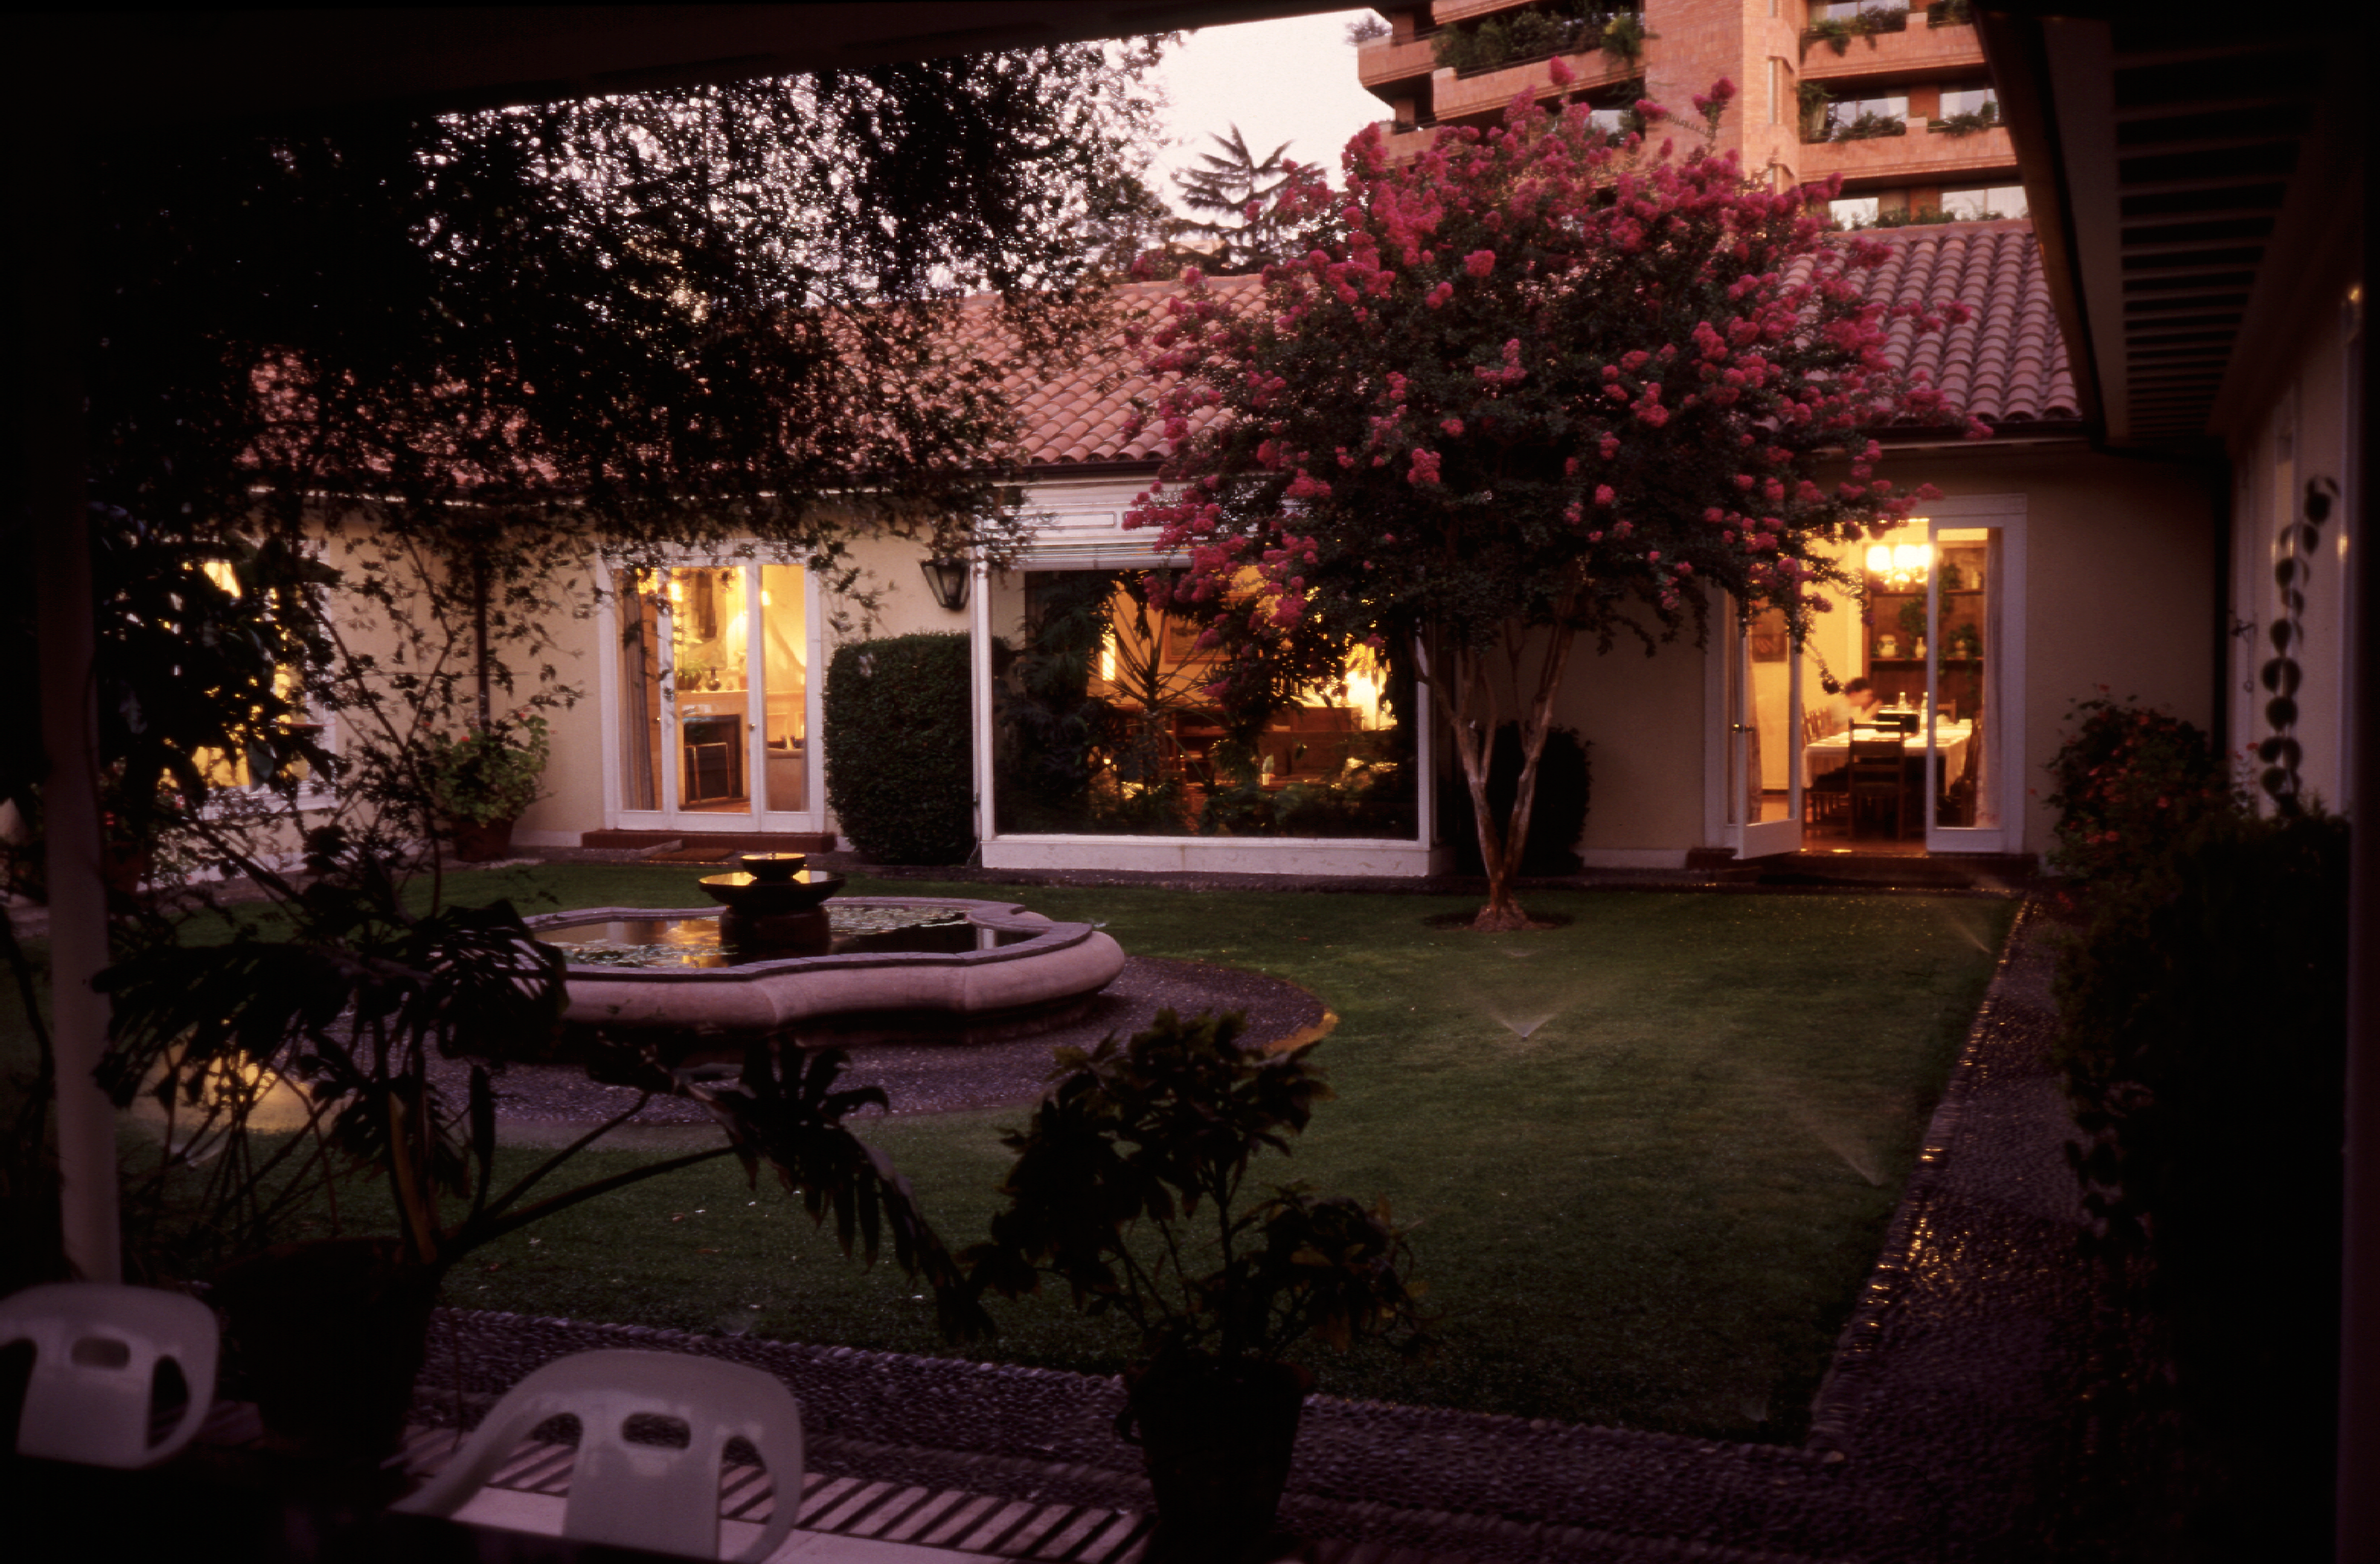

Santiago guesthouse

The Guesthouse was bought in 1964 as a pied-a-terre in Santiago and served in the early years for both the administrative offices and for lodging visitors from Europe. In the early 1970s it was contemplated to sell the Guesthouse and incorporate its function for visitors into the Vitacura Headquarters building.

Credit: ESO